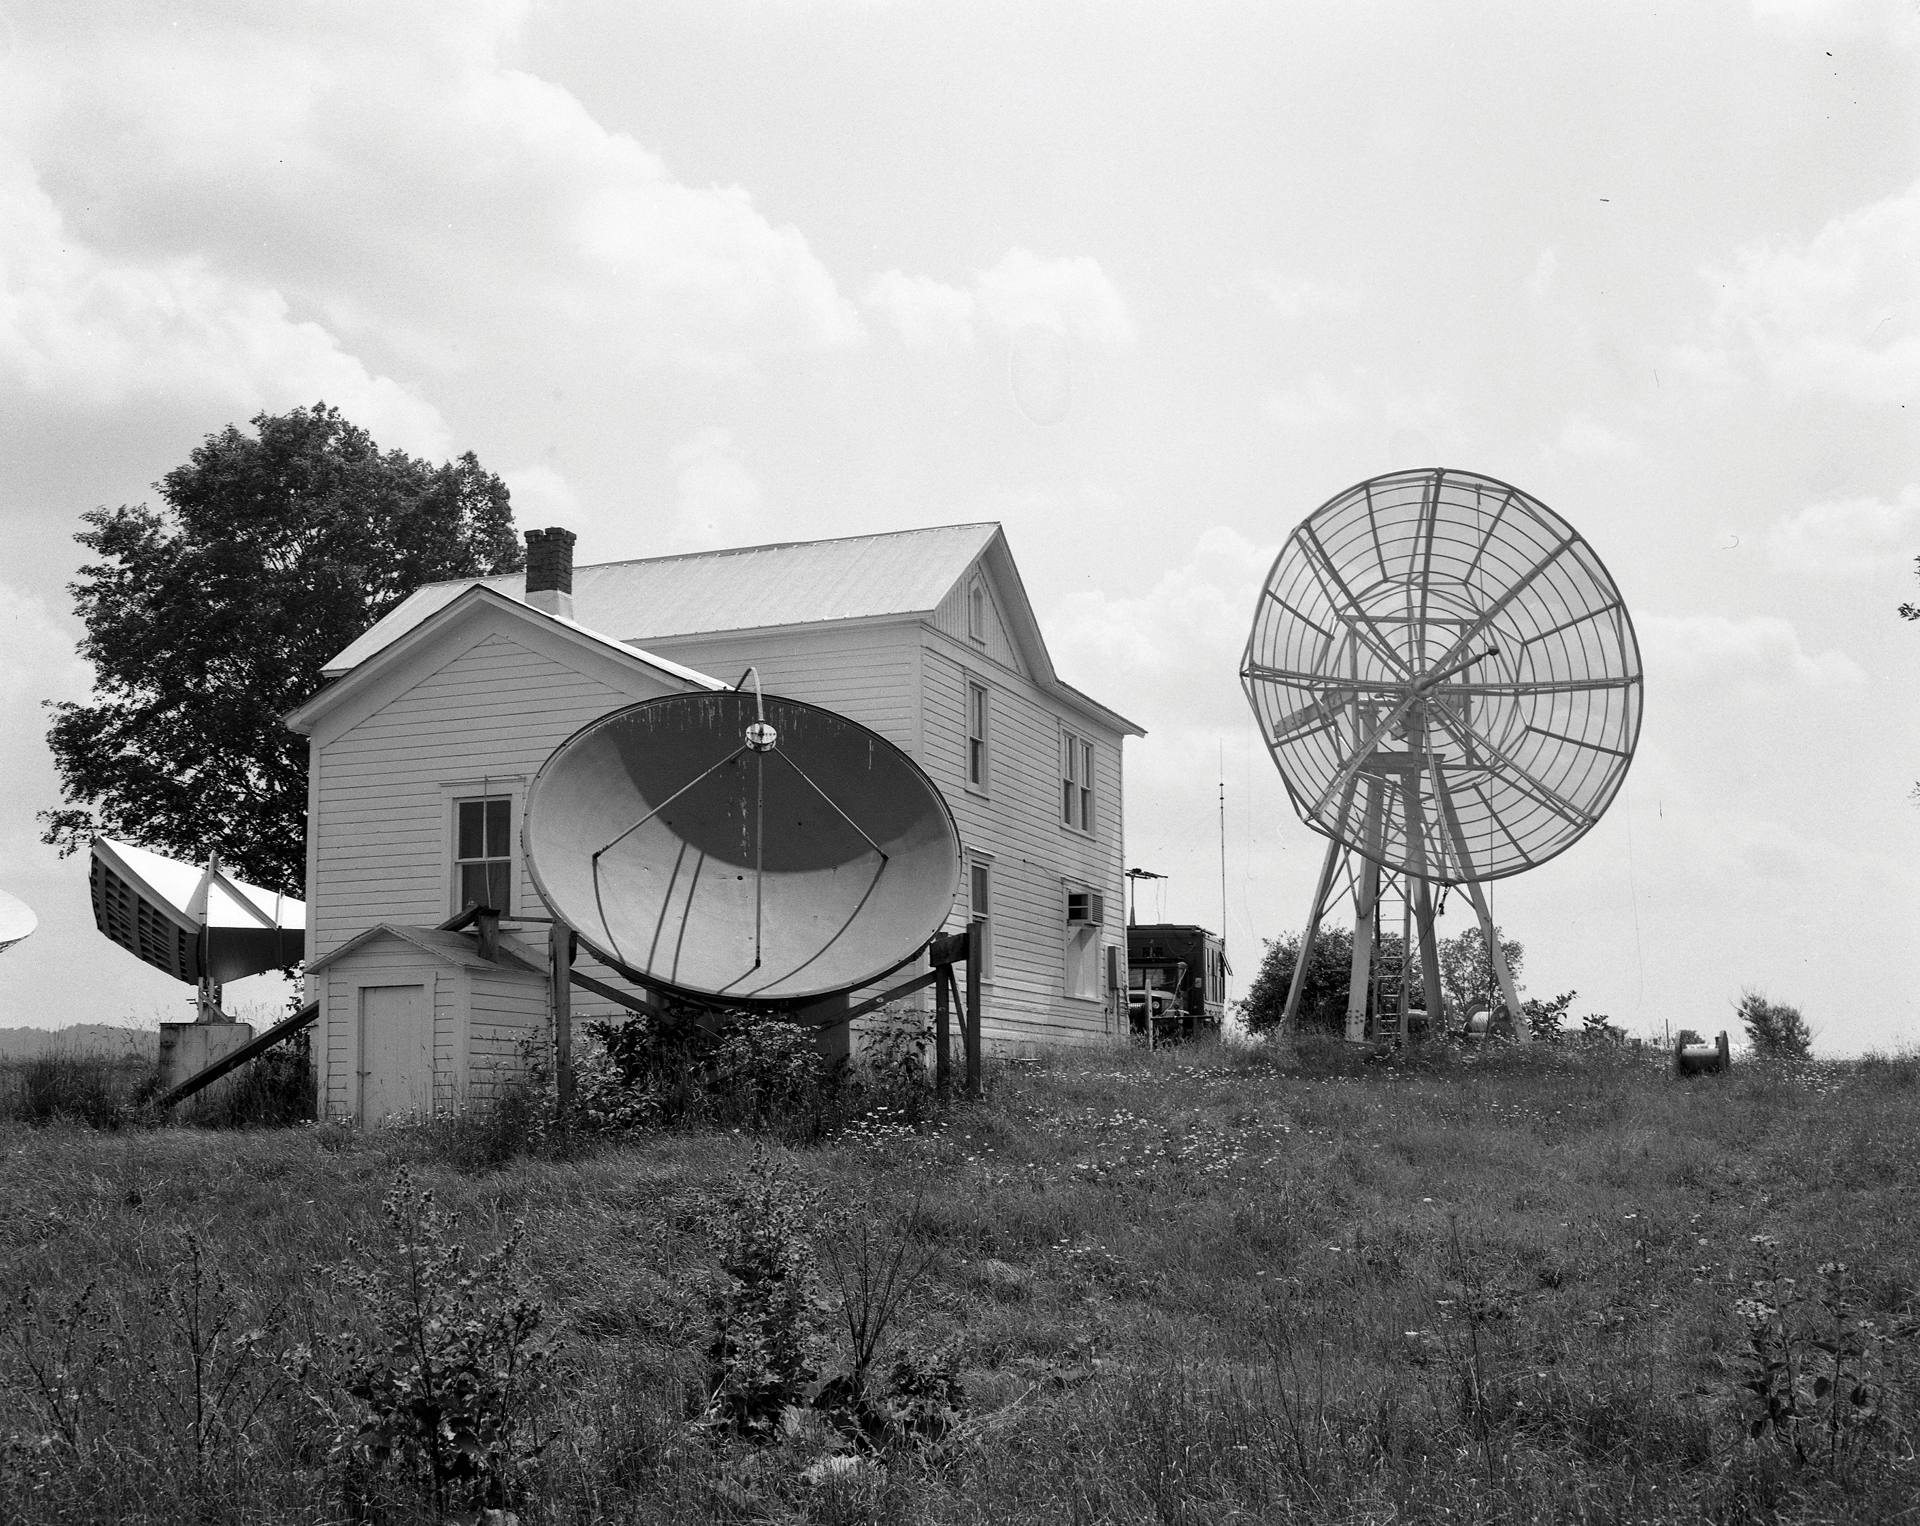

Humble Beginnings

The NRAO set up its Green Bank Observatory offices in an old farm house owned by the Beard family. It was later nicknamed 'The Nutbin" -- not for reasons one may think, but because the gutters collected falling nuts from that tree behind it. The Nutbin was also a laboratory, and these first telescopes on site sent their radio wave data directly to the astronomers working inside the Nutbin. From left to right, the telescopes are a feed horn sticking out of the window, a 12-foot, and a 20-foot. These were used to test radio interference and atmospheric conditions.

Credit: NRAO/AUI/NSF